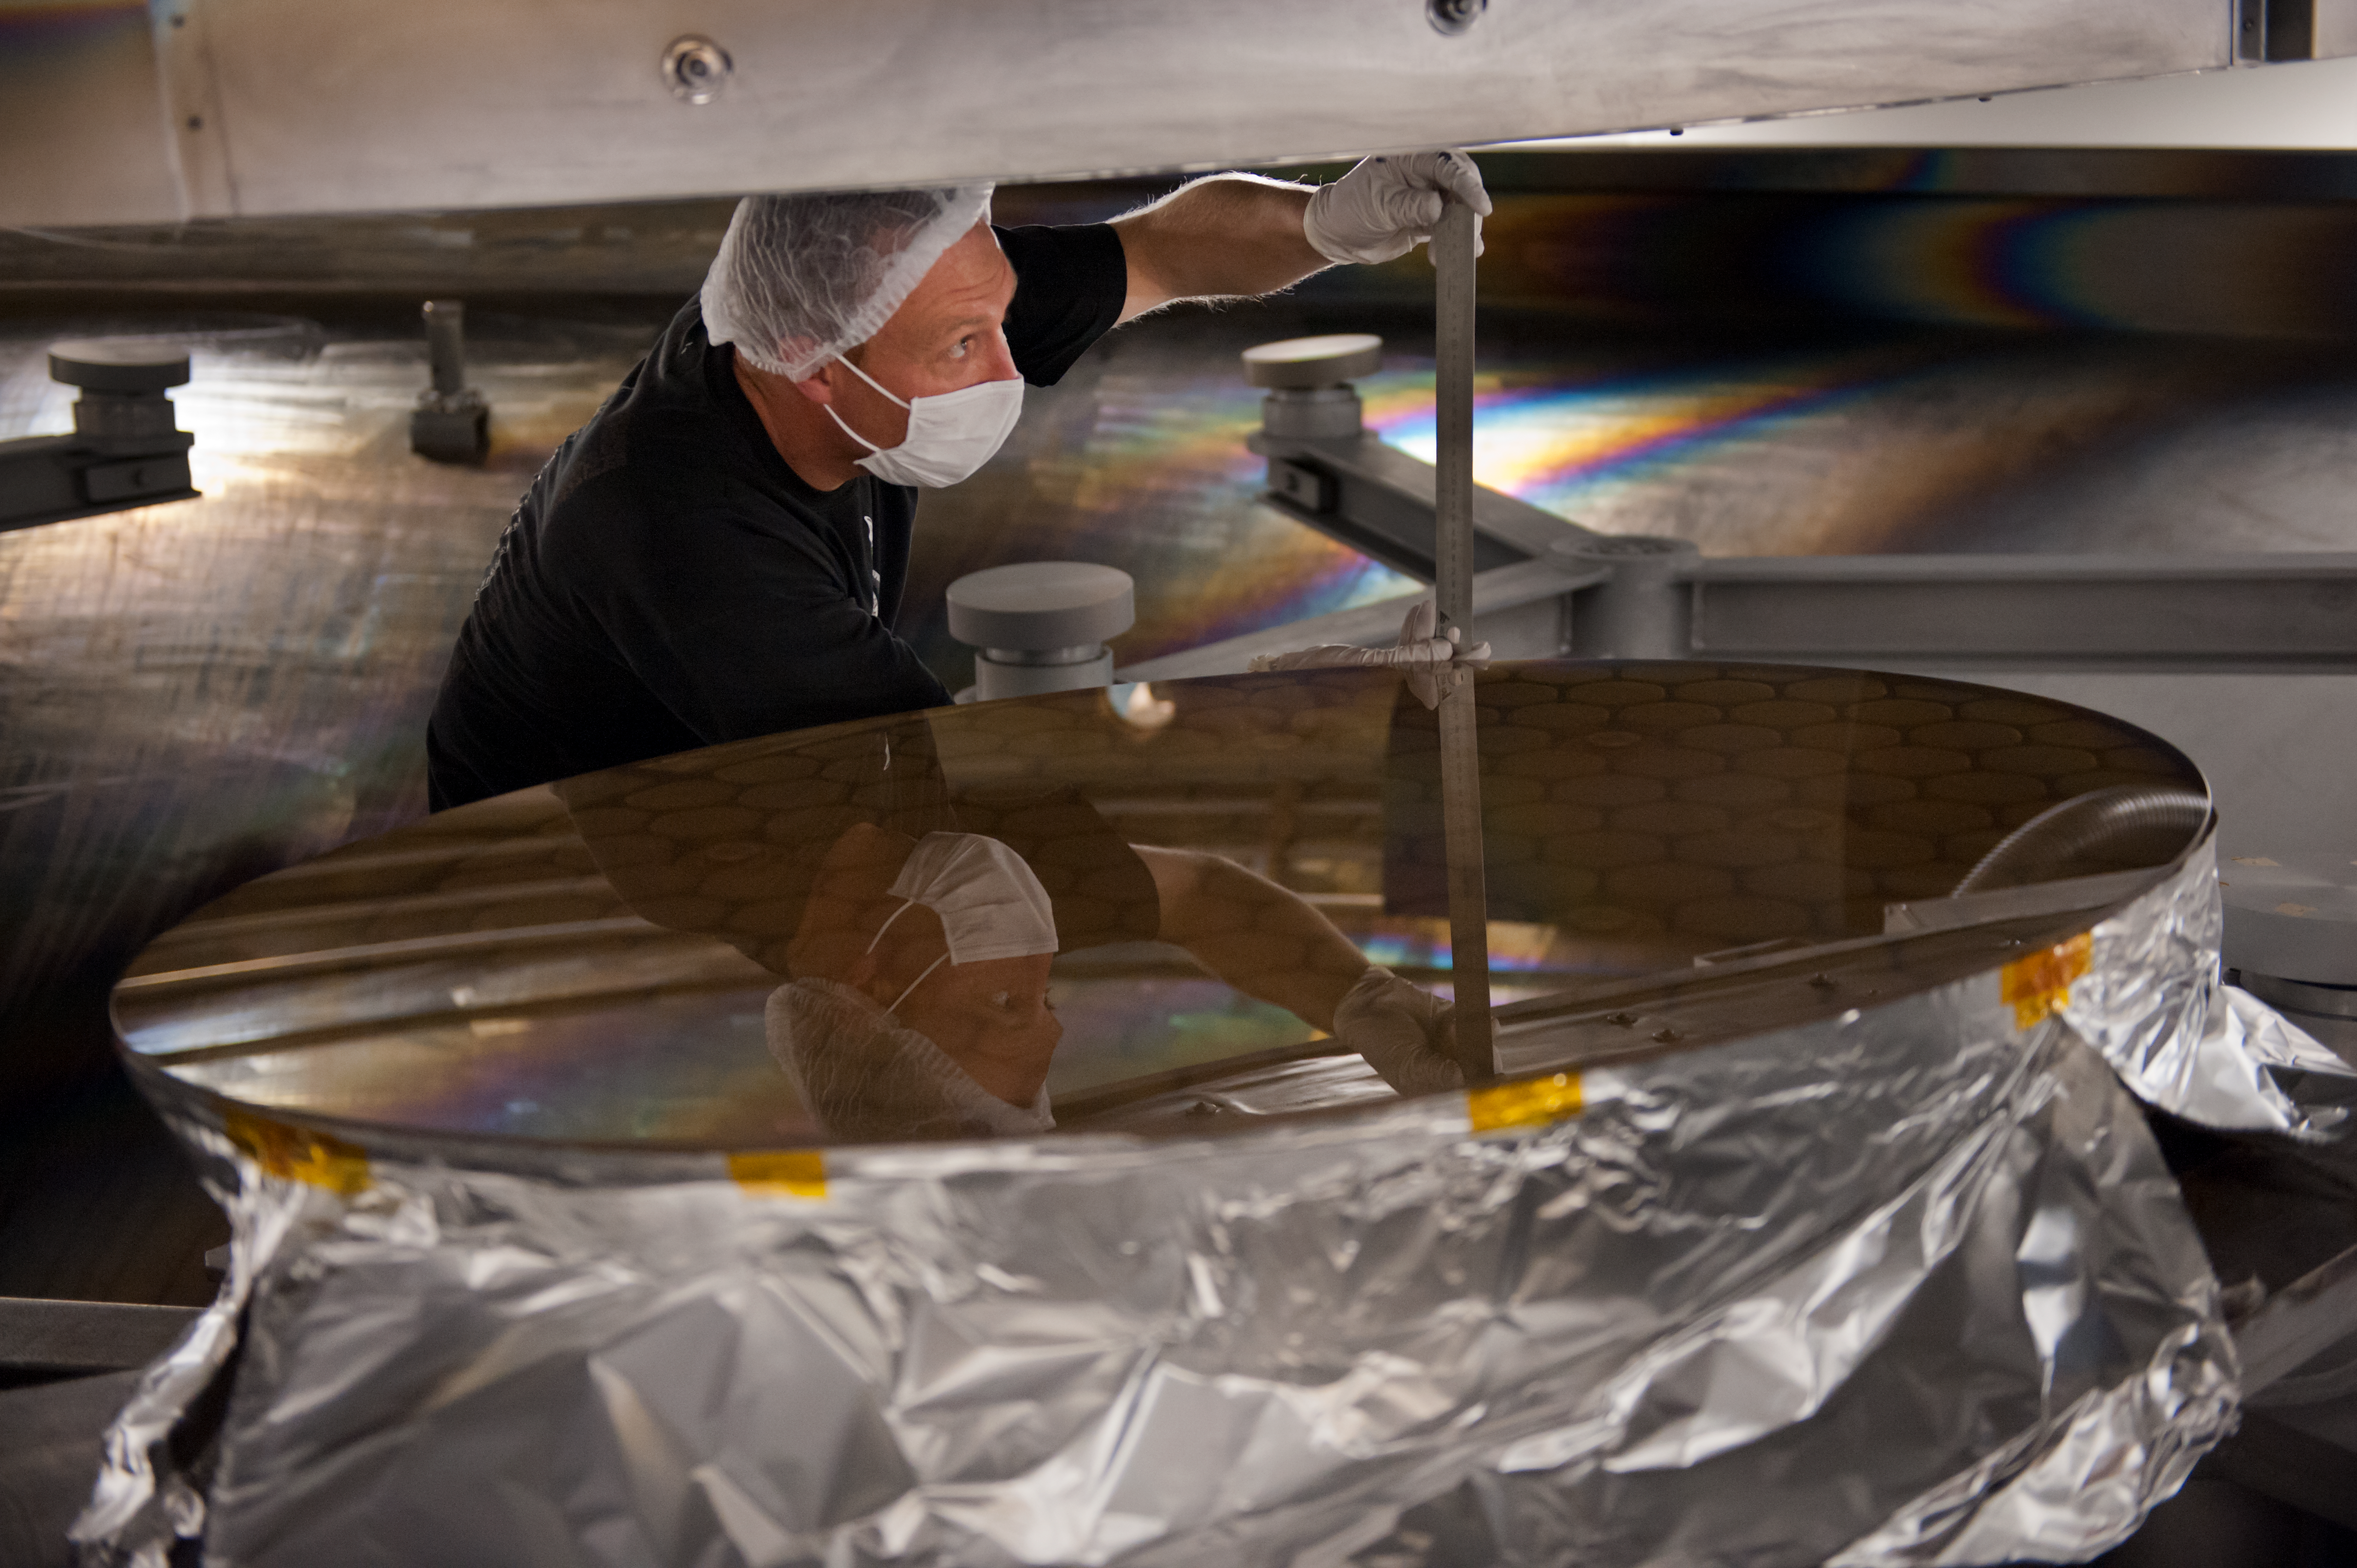

Recoating process in the vacuum chamber

Recoating process in the vacuum chamber for the tertiary UT4 mirror. Guillaume Blanchard is measuring the clearance.

Credit: ESO/Max Alexander